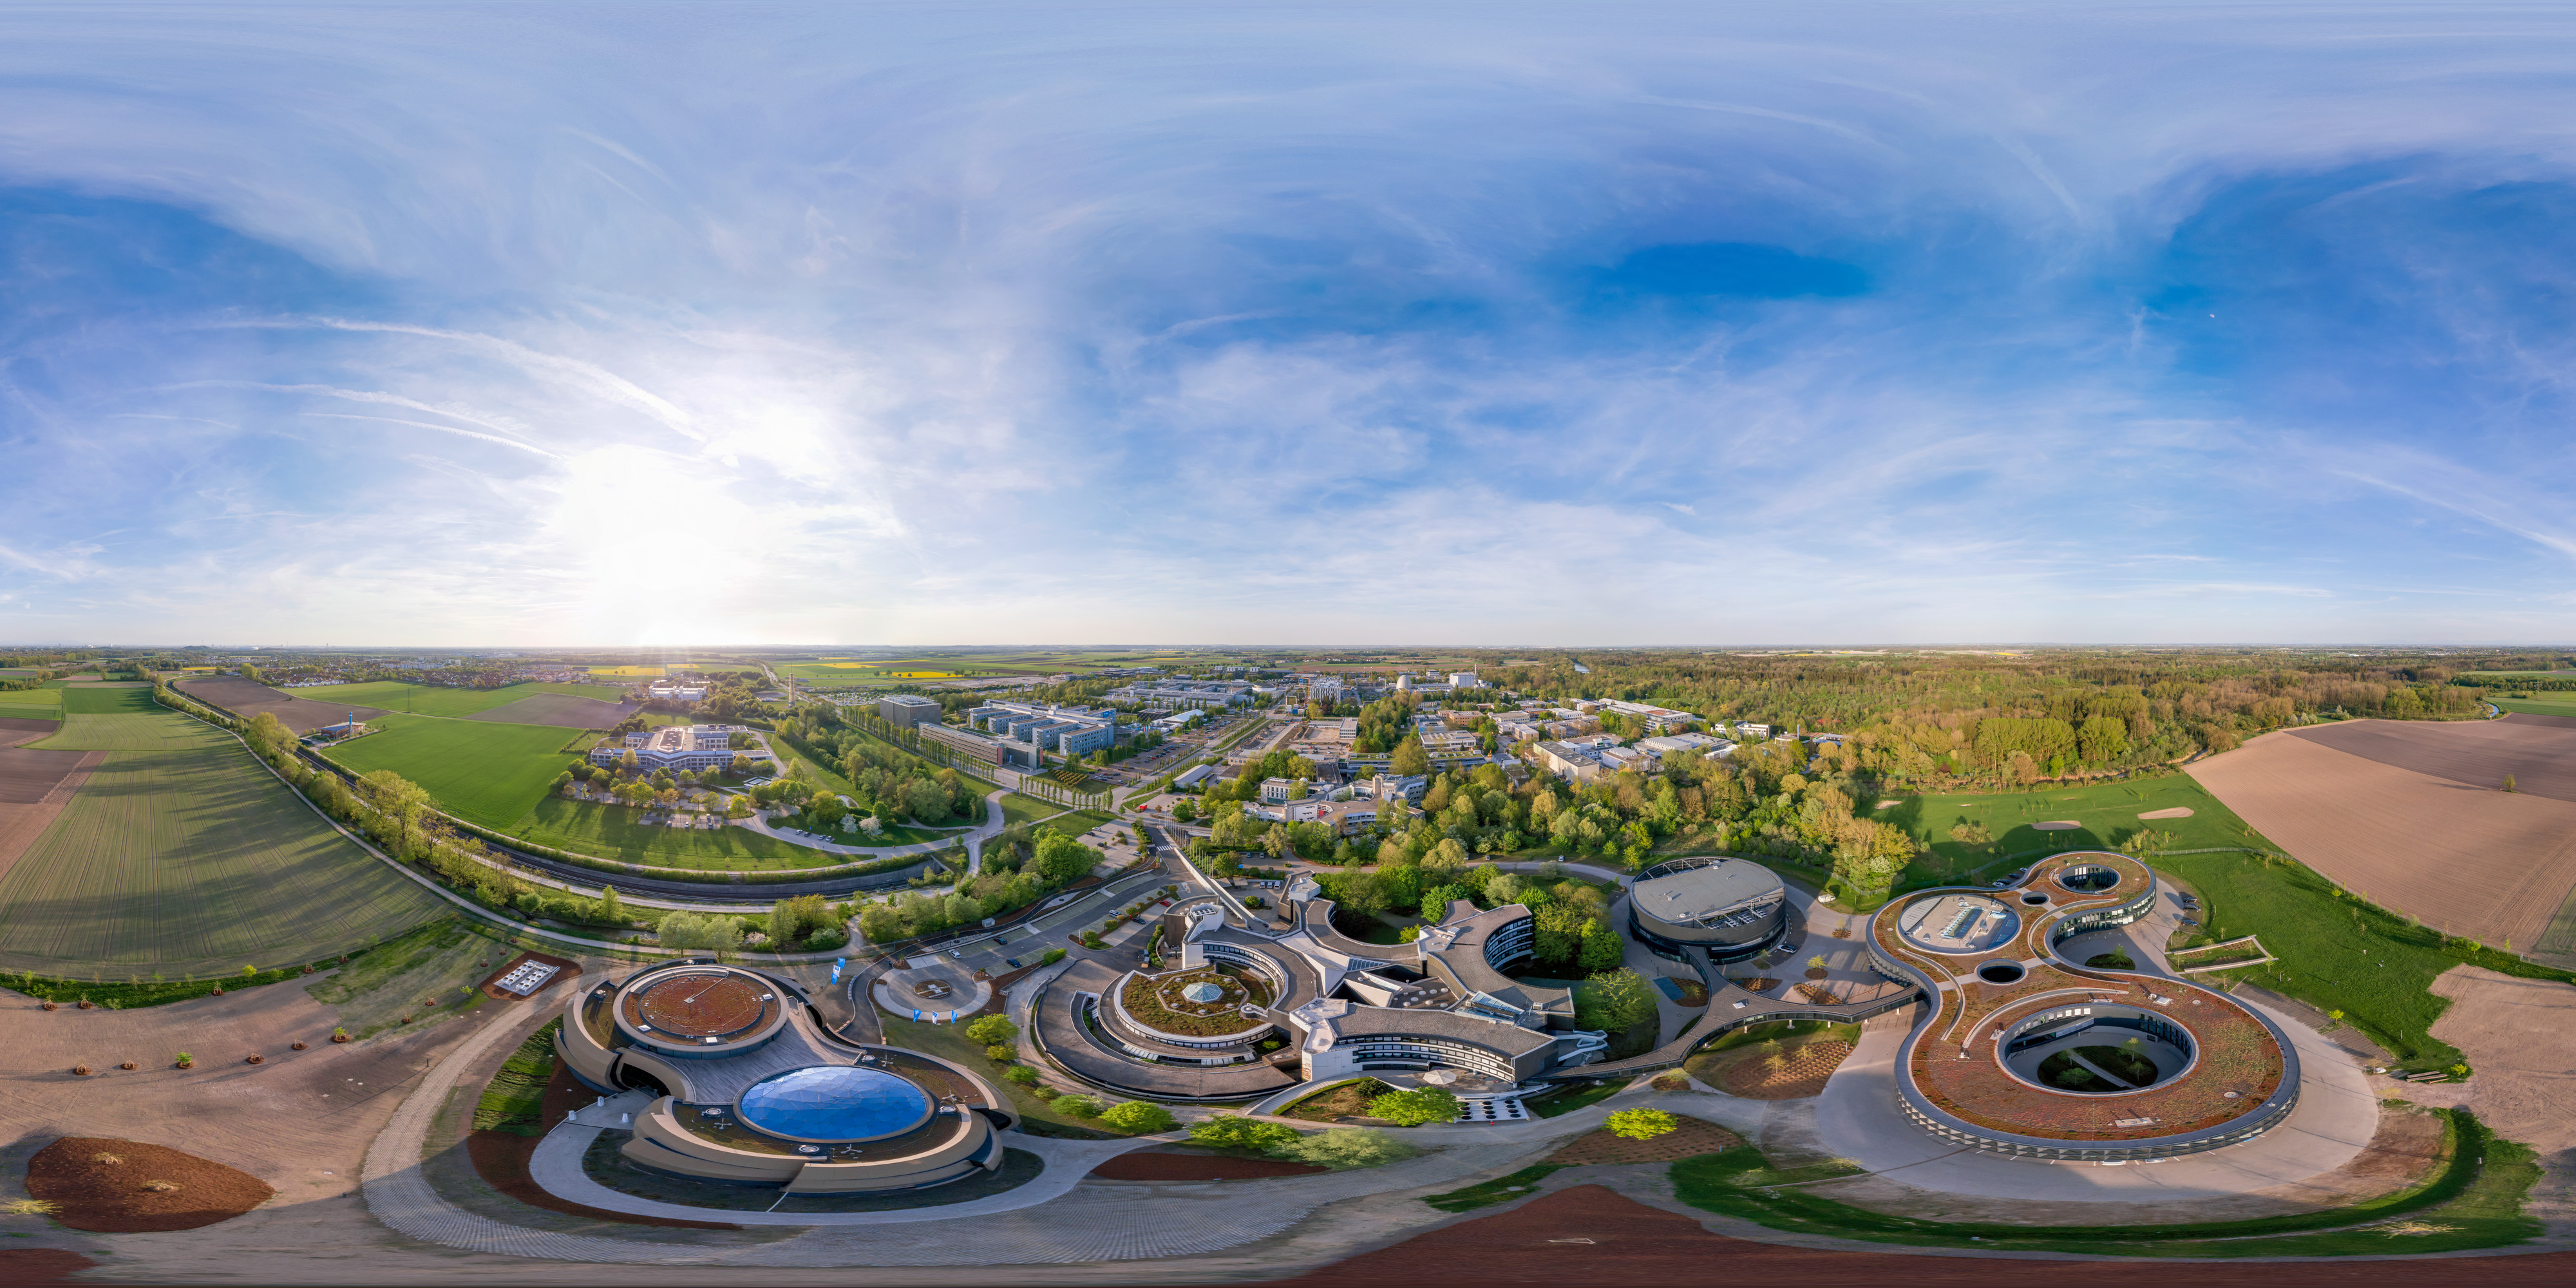

Panorama of ESO Headquarters

An aerial panorama of the ESO headquarters in Garching bei München, Germany. The ESO Supernova Planetarium & Visitor Centre can be seen on the left hand side.

Credit: C. Malin (christophmalin.com)/ESO